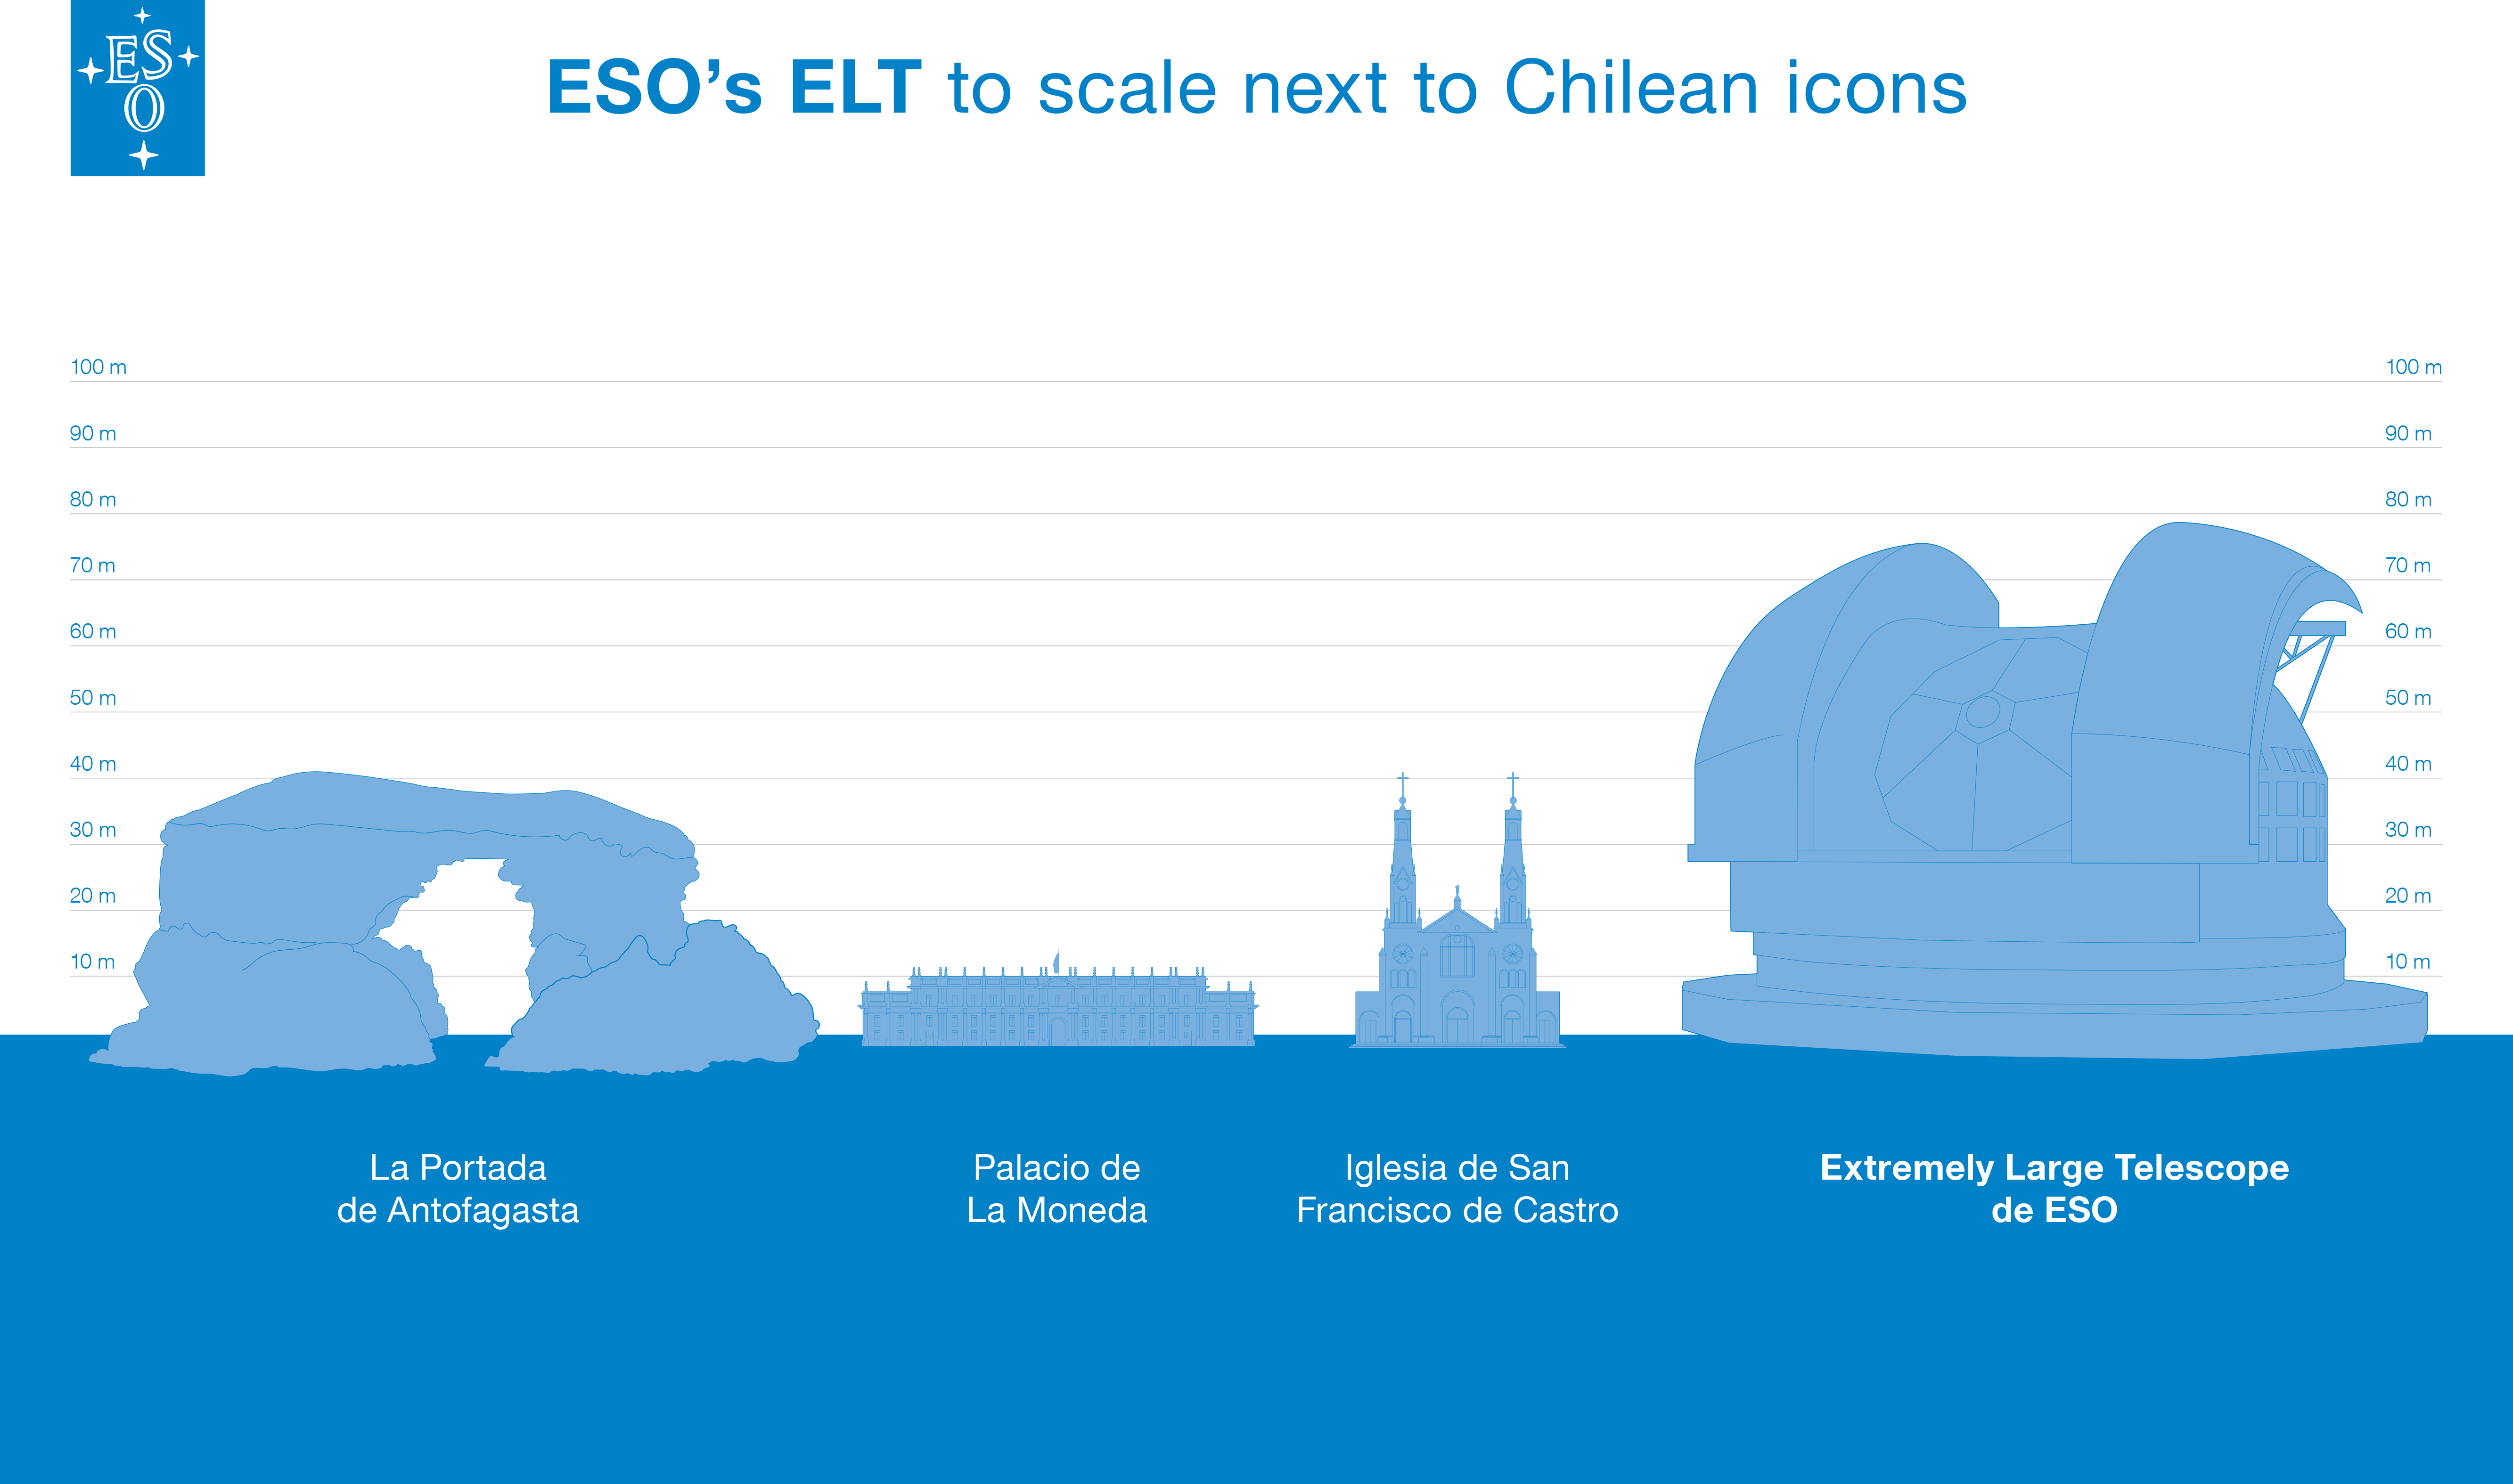

ELT comparison to Chilean landmarks

This artist's impression compares ESO’s ELT to different Chilean landmarks: Portada de Antofagasta, Palacio La Moneda, and Castro’s church.

Credit: ESO